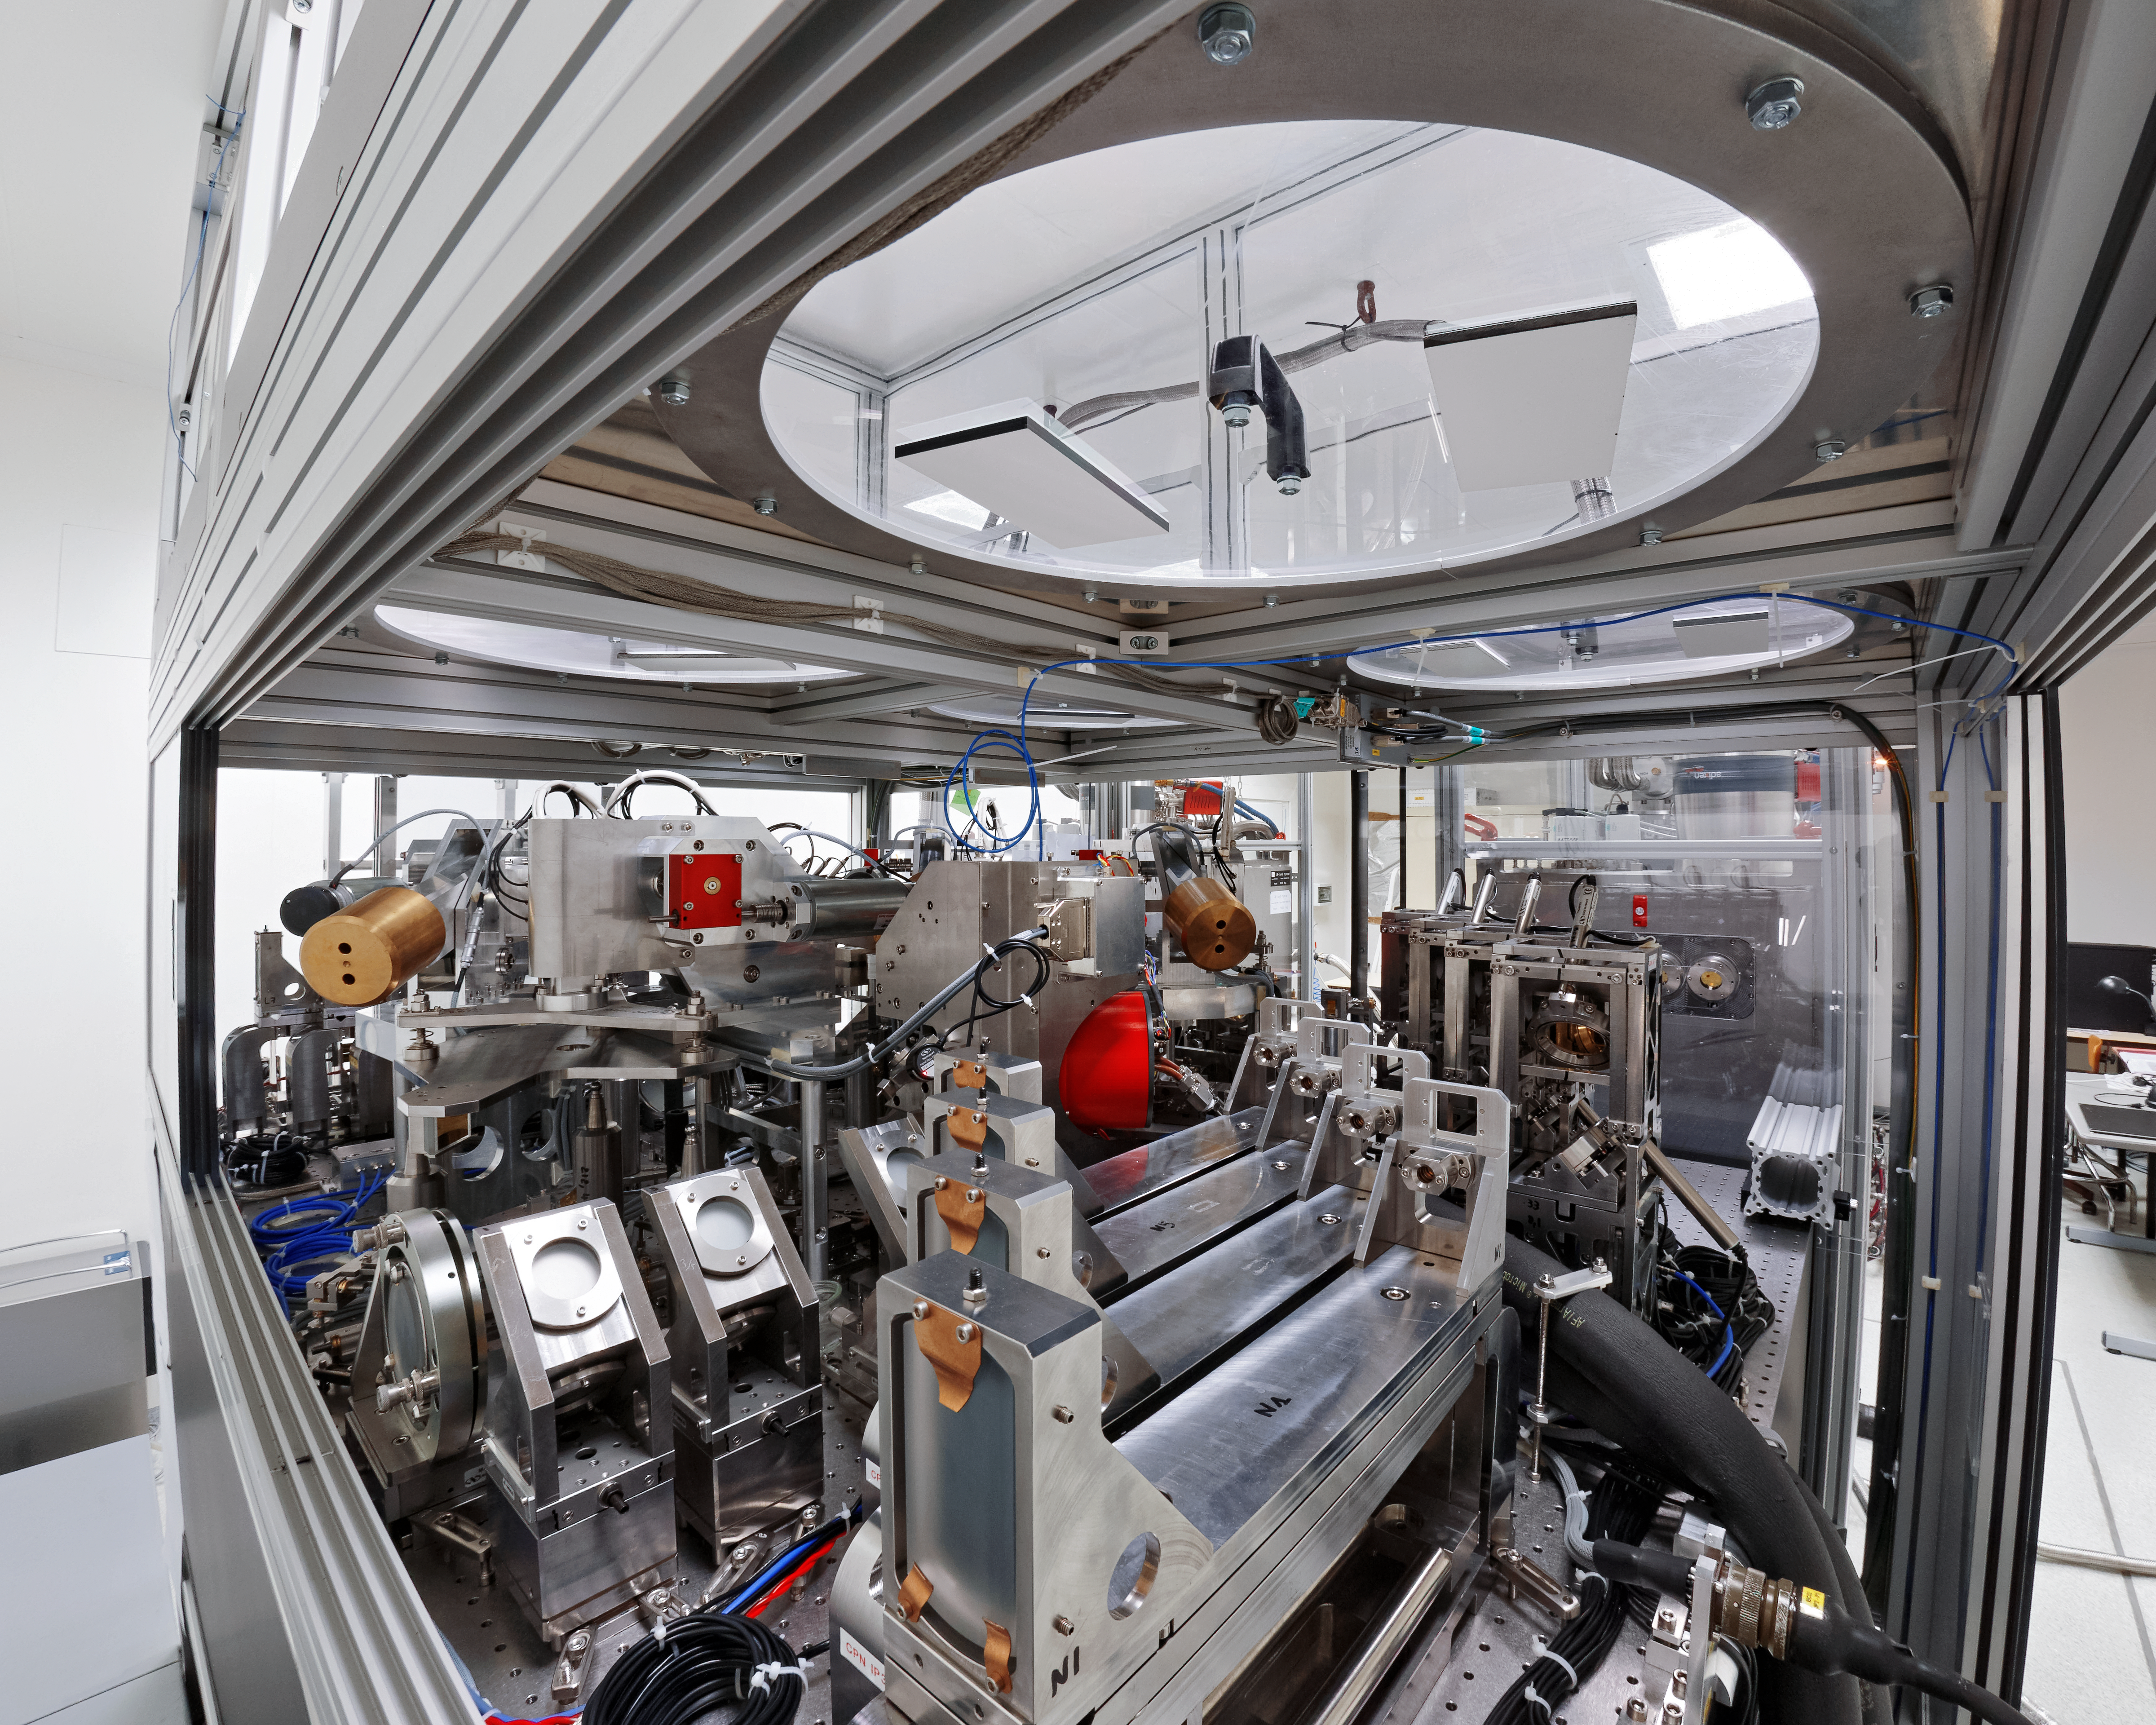

MATISSE in the lab

MATISSE (Multi-AperTure mid-Infrared SpectroScopic Experiment) in the lab at the Observatoire de la Côote d’Azur in France, where it underwent a suite of initial tests before being transported to Chile for integration into the Very Large Telescope Interferometer (VLTI) at ESO’s Paranal Observatory. This instrument will offer unique and fascinating observational capabilities. Its high-resolution observations will contribute to answering several fundamental astrophysical questions and will surely lead to unexpected discoveries.

Credit: MATISSE Project/Y. Bresson